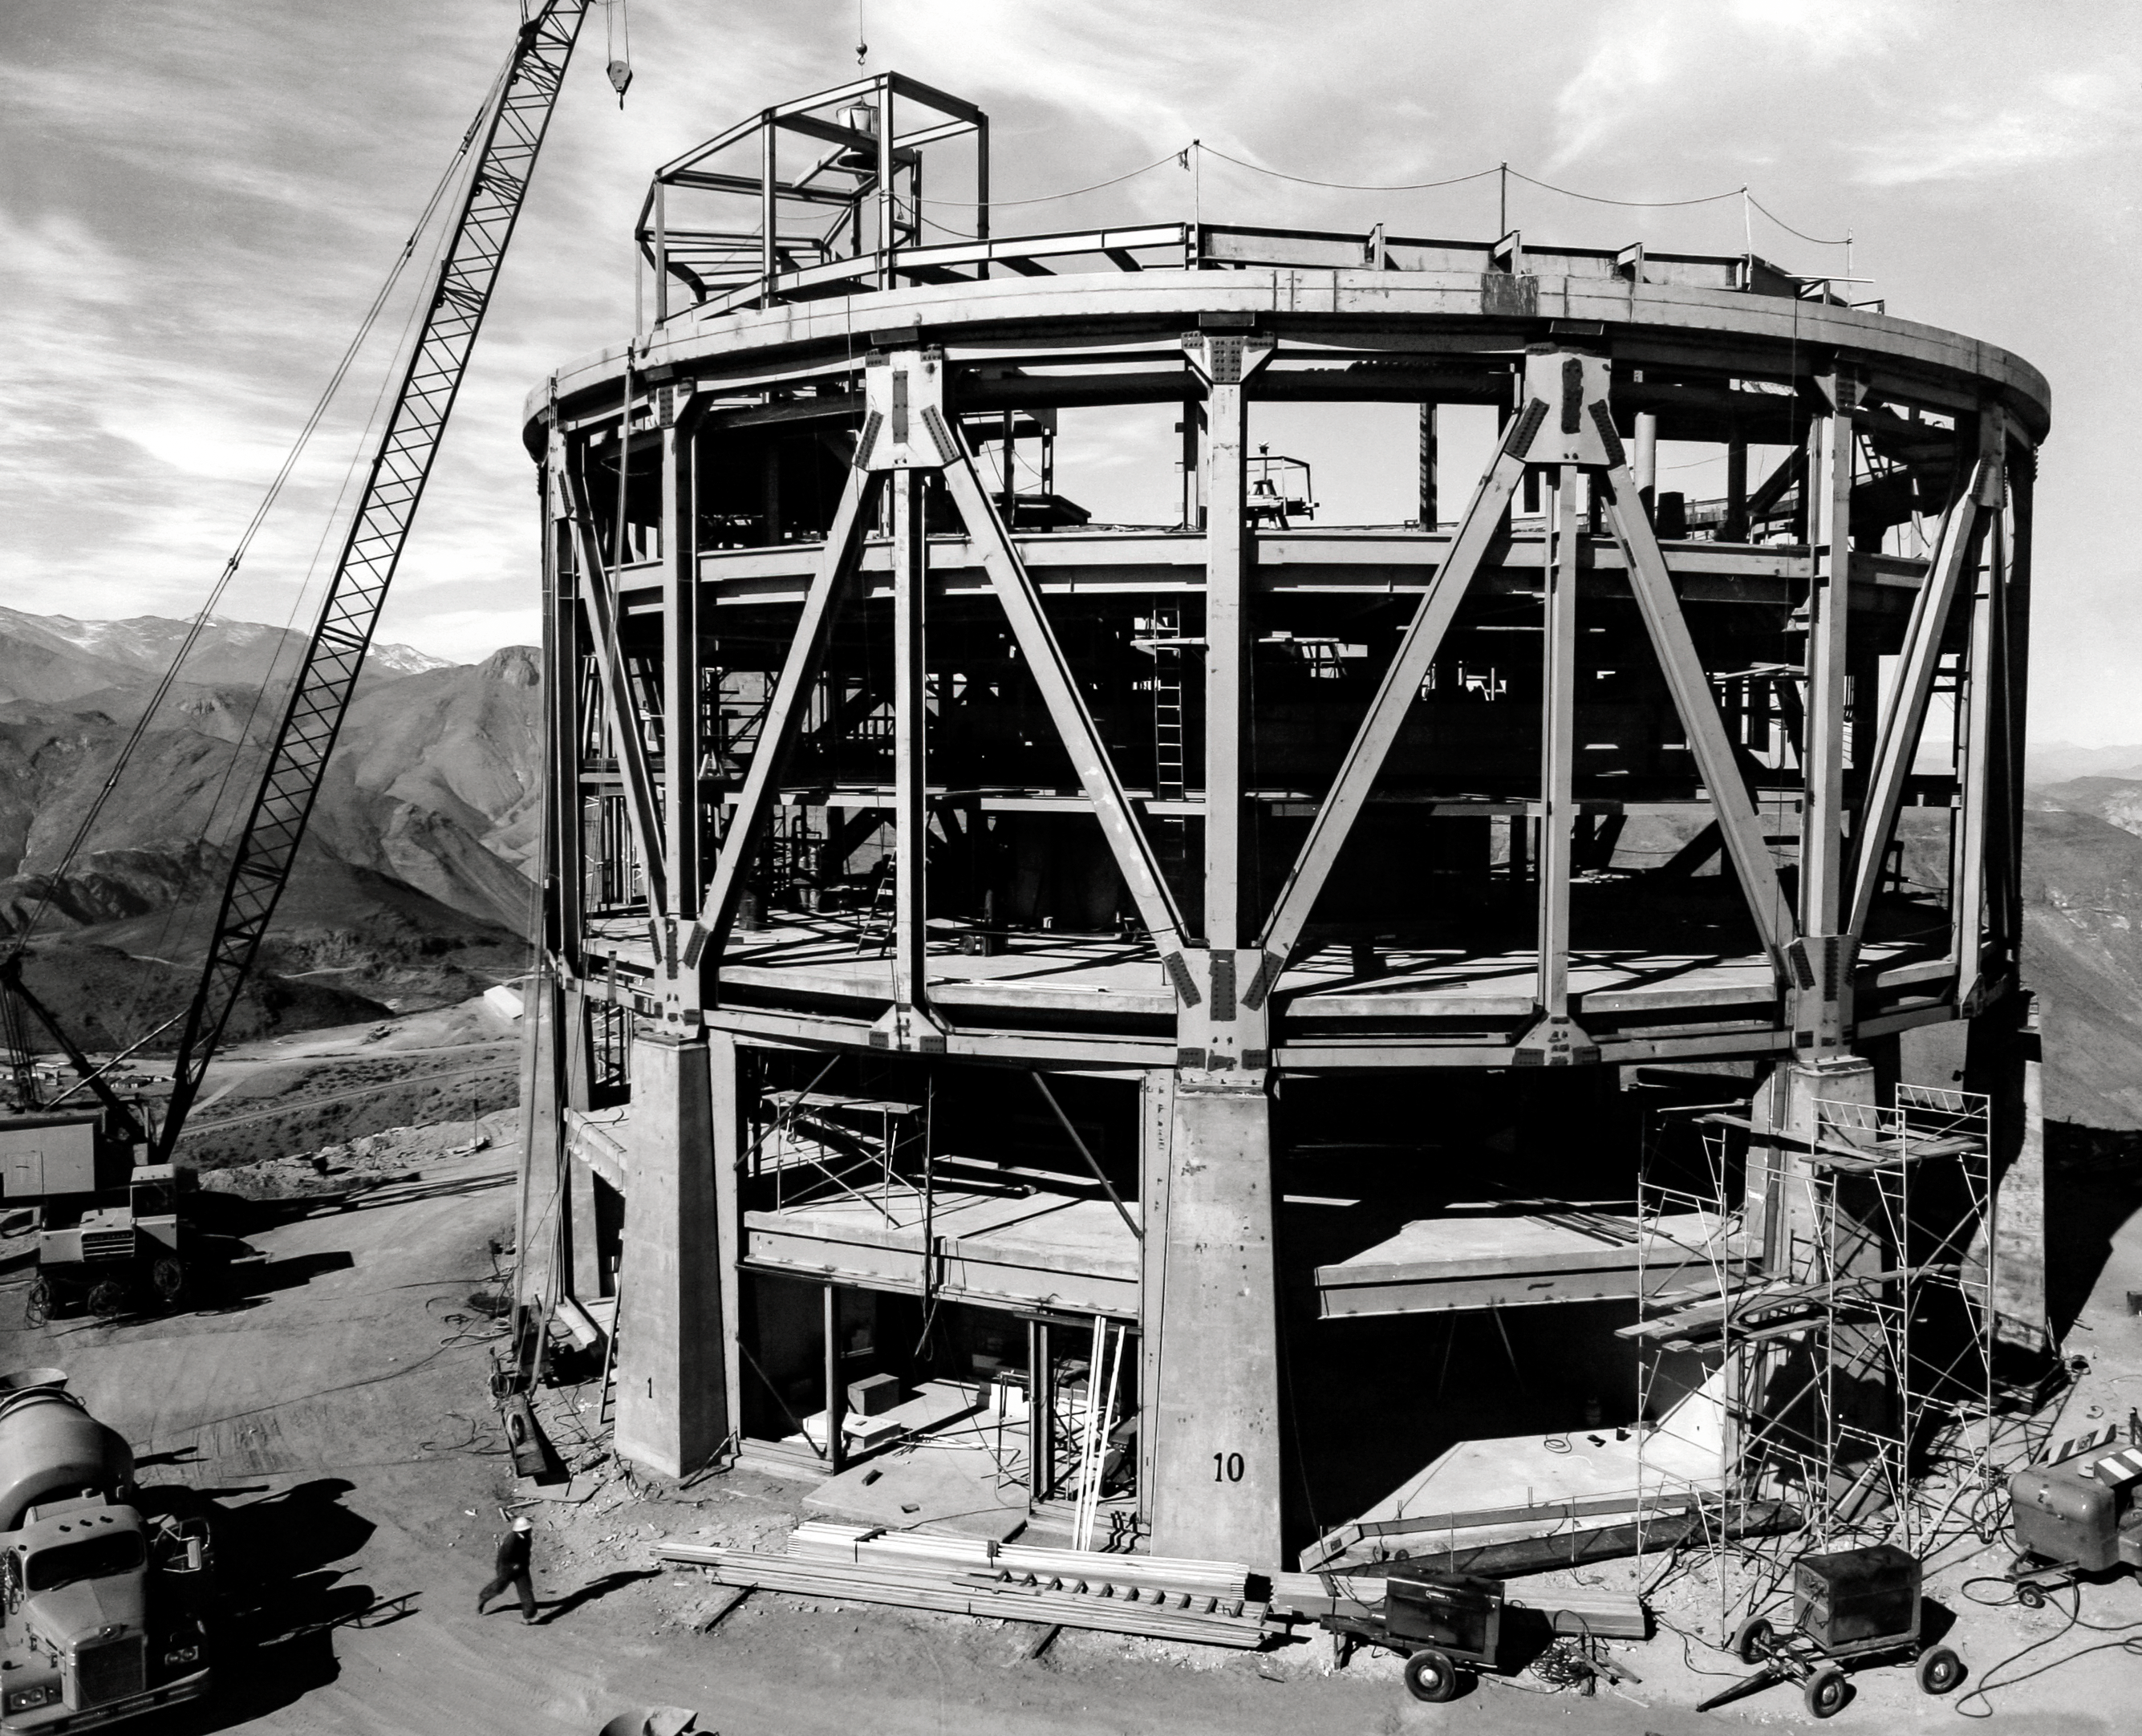

Blanco Construction 1967

Construction of the Víctor M. Blanco 4-meter telescope on Cerro Tololo.

Credit: CTIO/NOIRLab/NSF/AURA